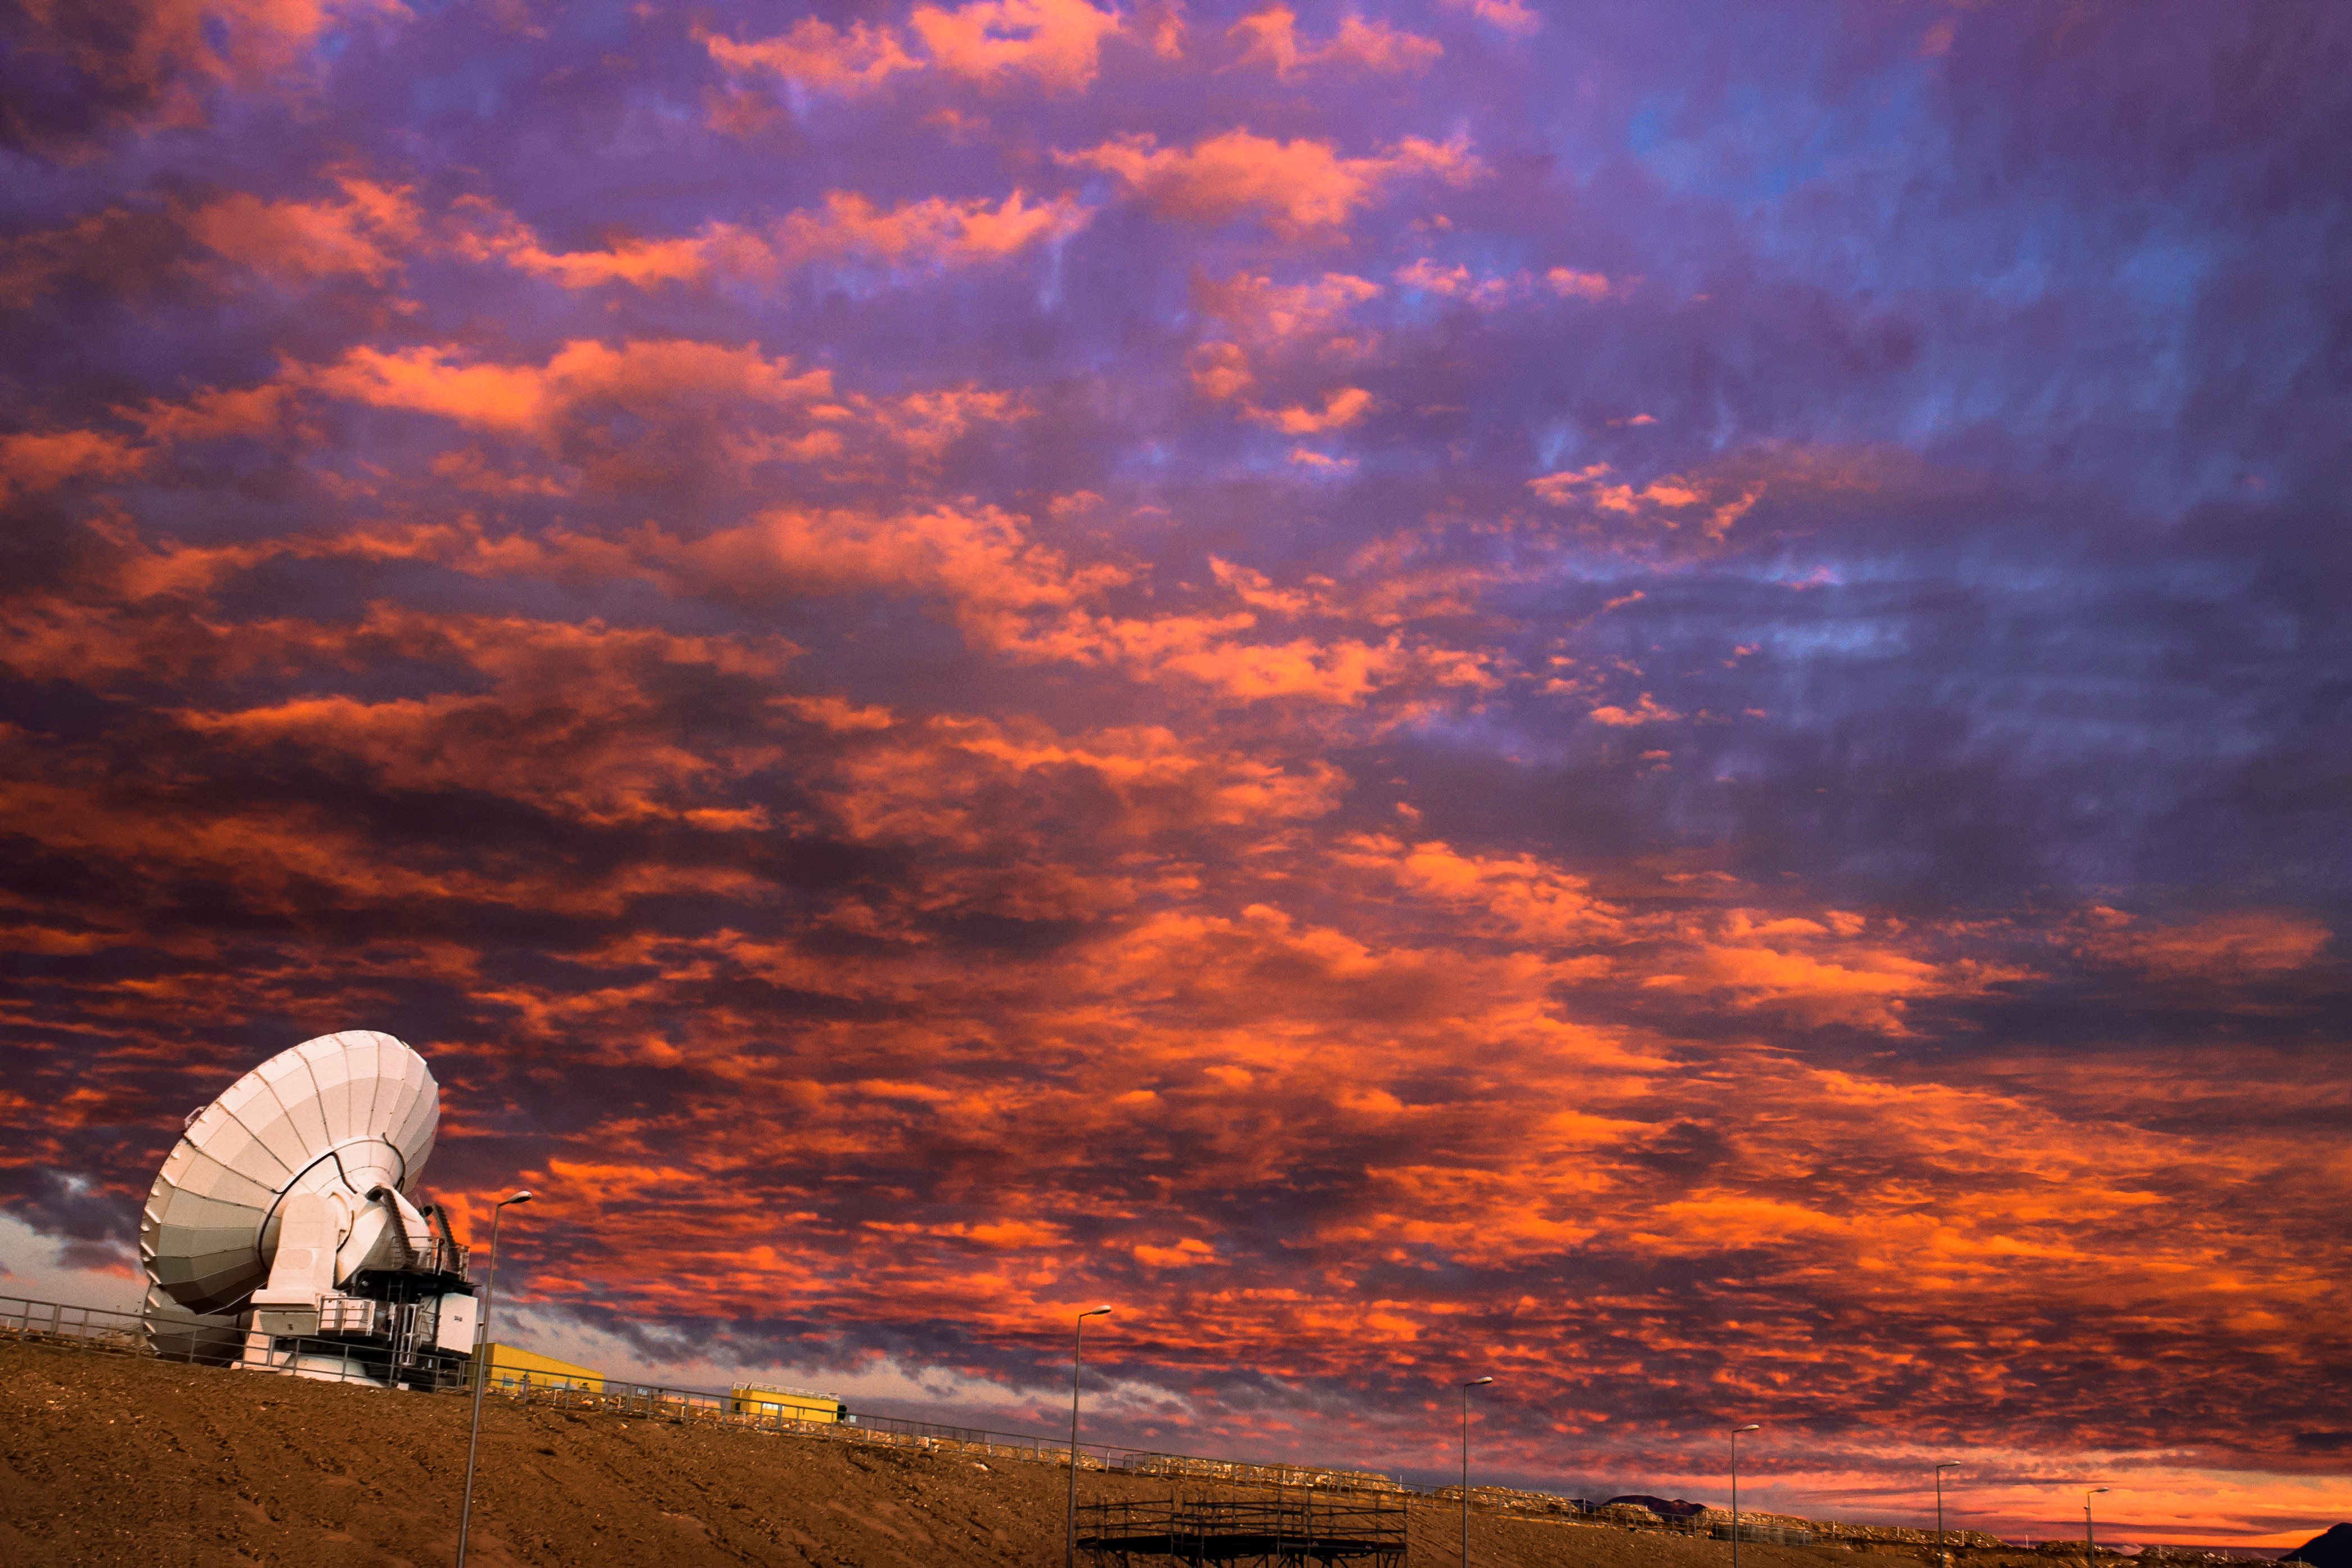

ALMA at sunset

The Atacama Large Millimeter/submillimeter Array (ALMA) comprises 66 high-precision antennas, spread over the Chanjnantor Plateau in the Atacama desert. Here, just one of the antennas can be seen observing alone, under the burnt-orange Chilean sky.

Credit: J. C. Rojas/ESO